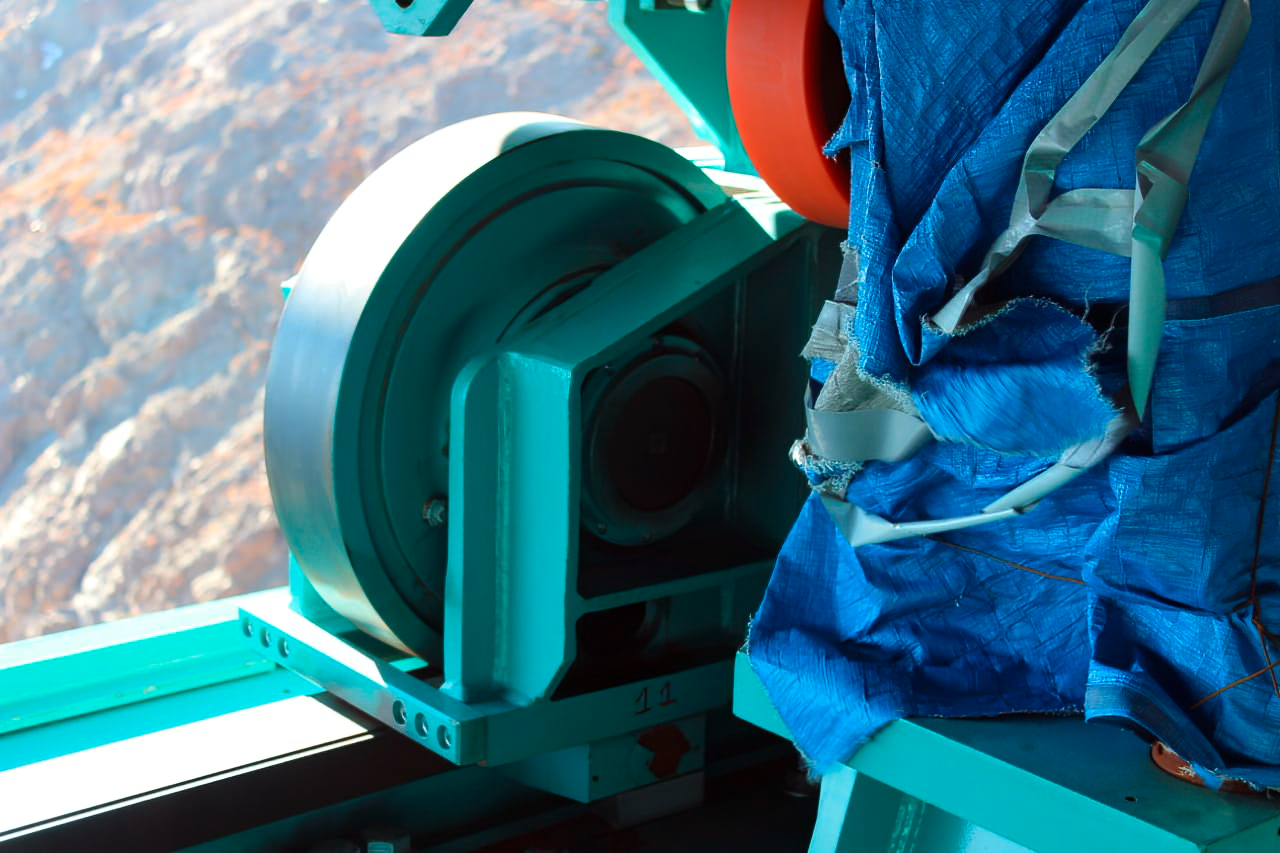

Vera C. Rubin Observatory 9 June 2020

An inspection of the summit 9 June 2020.

Credit: Rubin Observatory/NSF/AURA